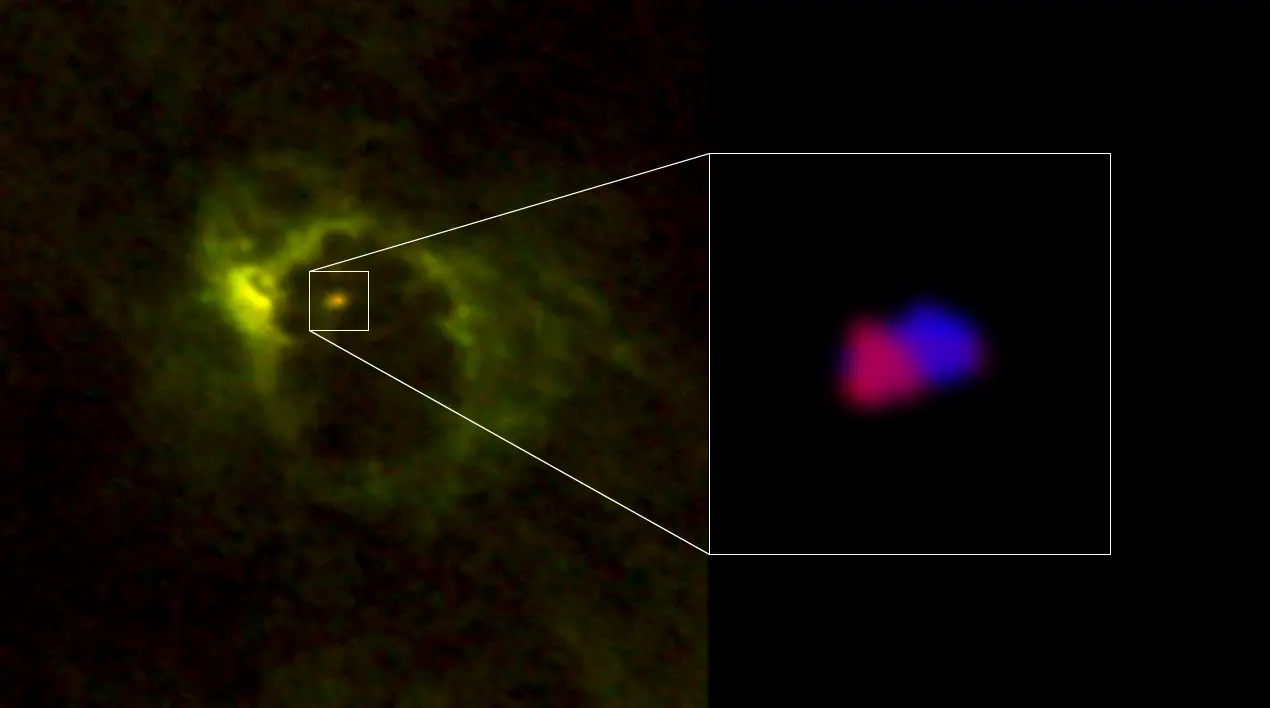

Motion of gas around the supermassive black hole

Motion of gas around the supermassive black hole in the center of M77. The gas moving toward us is shown in blue and that moving away from us is in red. The gas's rotation is centered around the black hole.

Credit: ALMA (ESO/NAOJ/NRAO), Imanishi et al